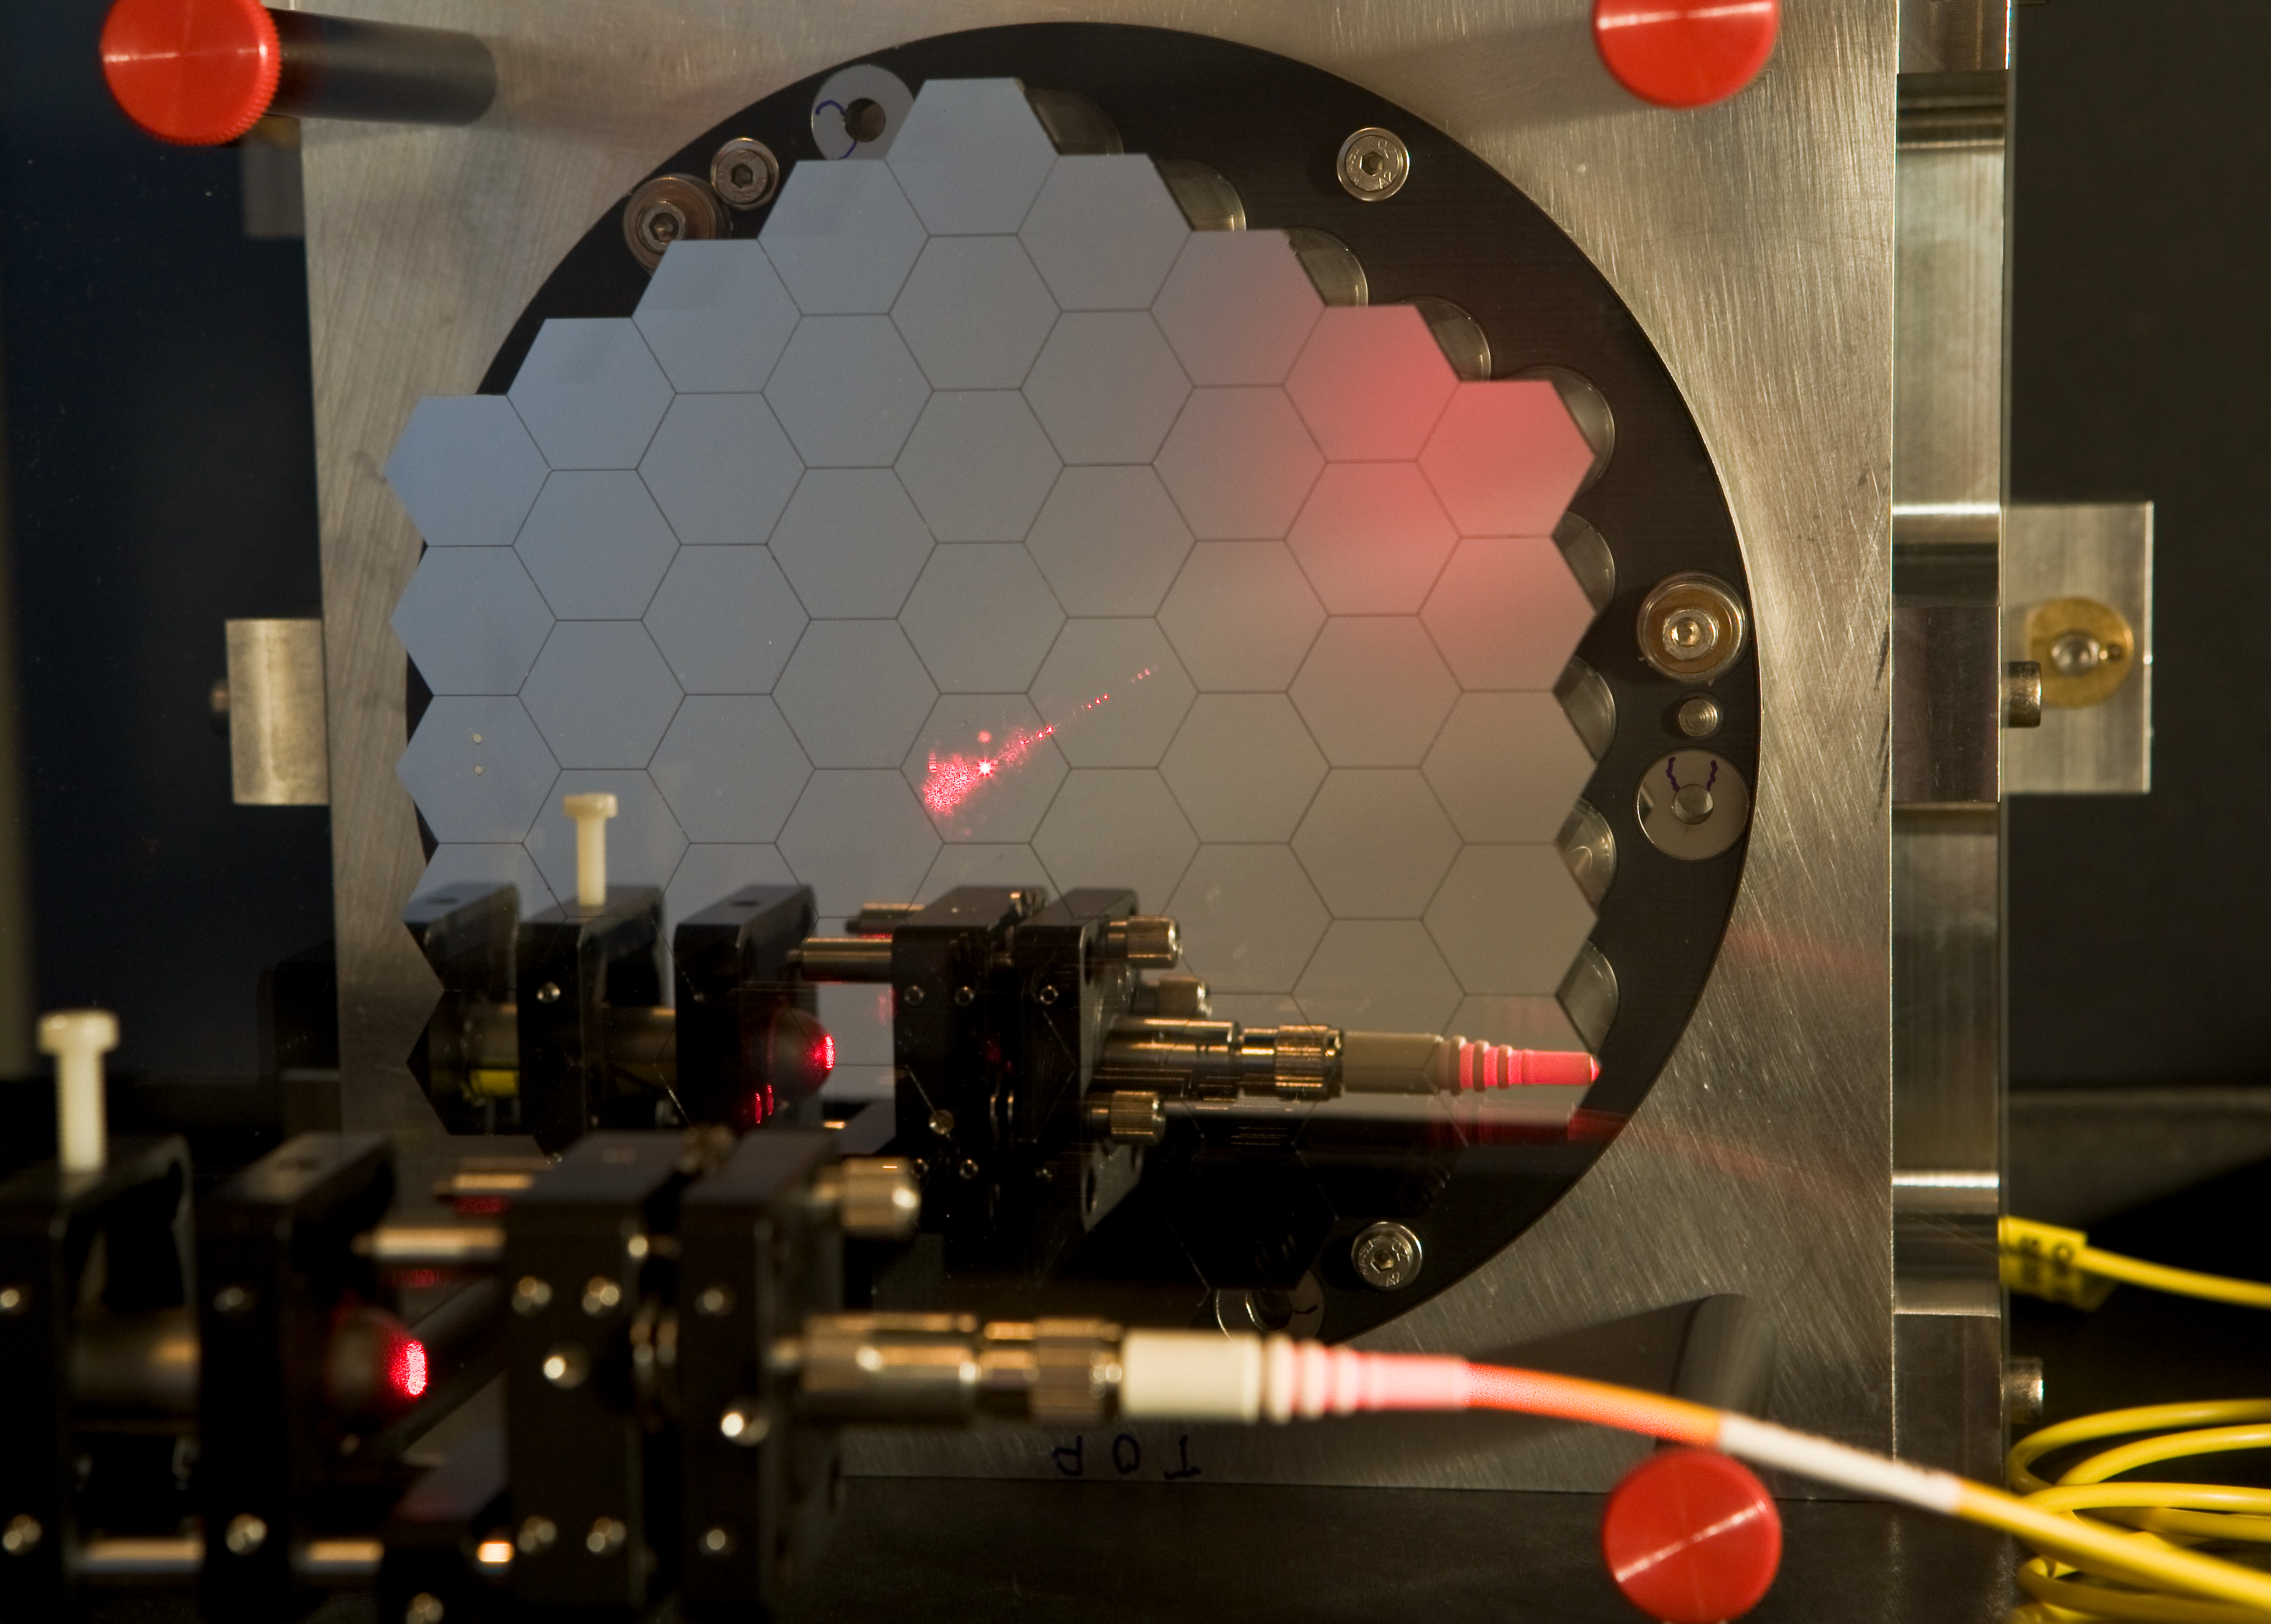

Active Phasing Experiment (APE) for the ELT

The ELT will have a segmented mirror. For the adaptive optics to work properly and correct the blurring introduced by the atmosphere turbulence, the segments have to be aligned as if their were part of a single large mirror, with a nanometer accuracy (1 millionth of a mm). In order to experiment with the challenges of this alignment, the APE system will be installed on the VLT, mimicking a segmented mirror and its issues. On the image, the completed 61 segment APE mirror is ready for tests in the Garching laboratory.

Credit: ESO/H.H.Heyer